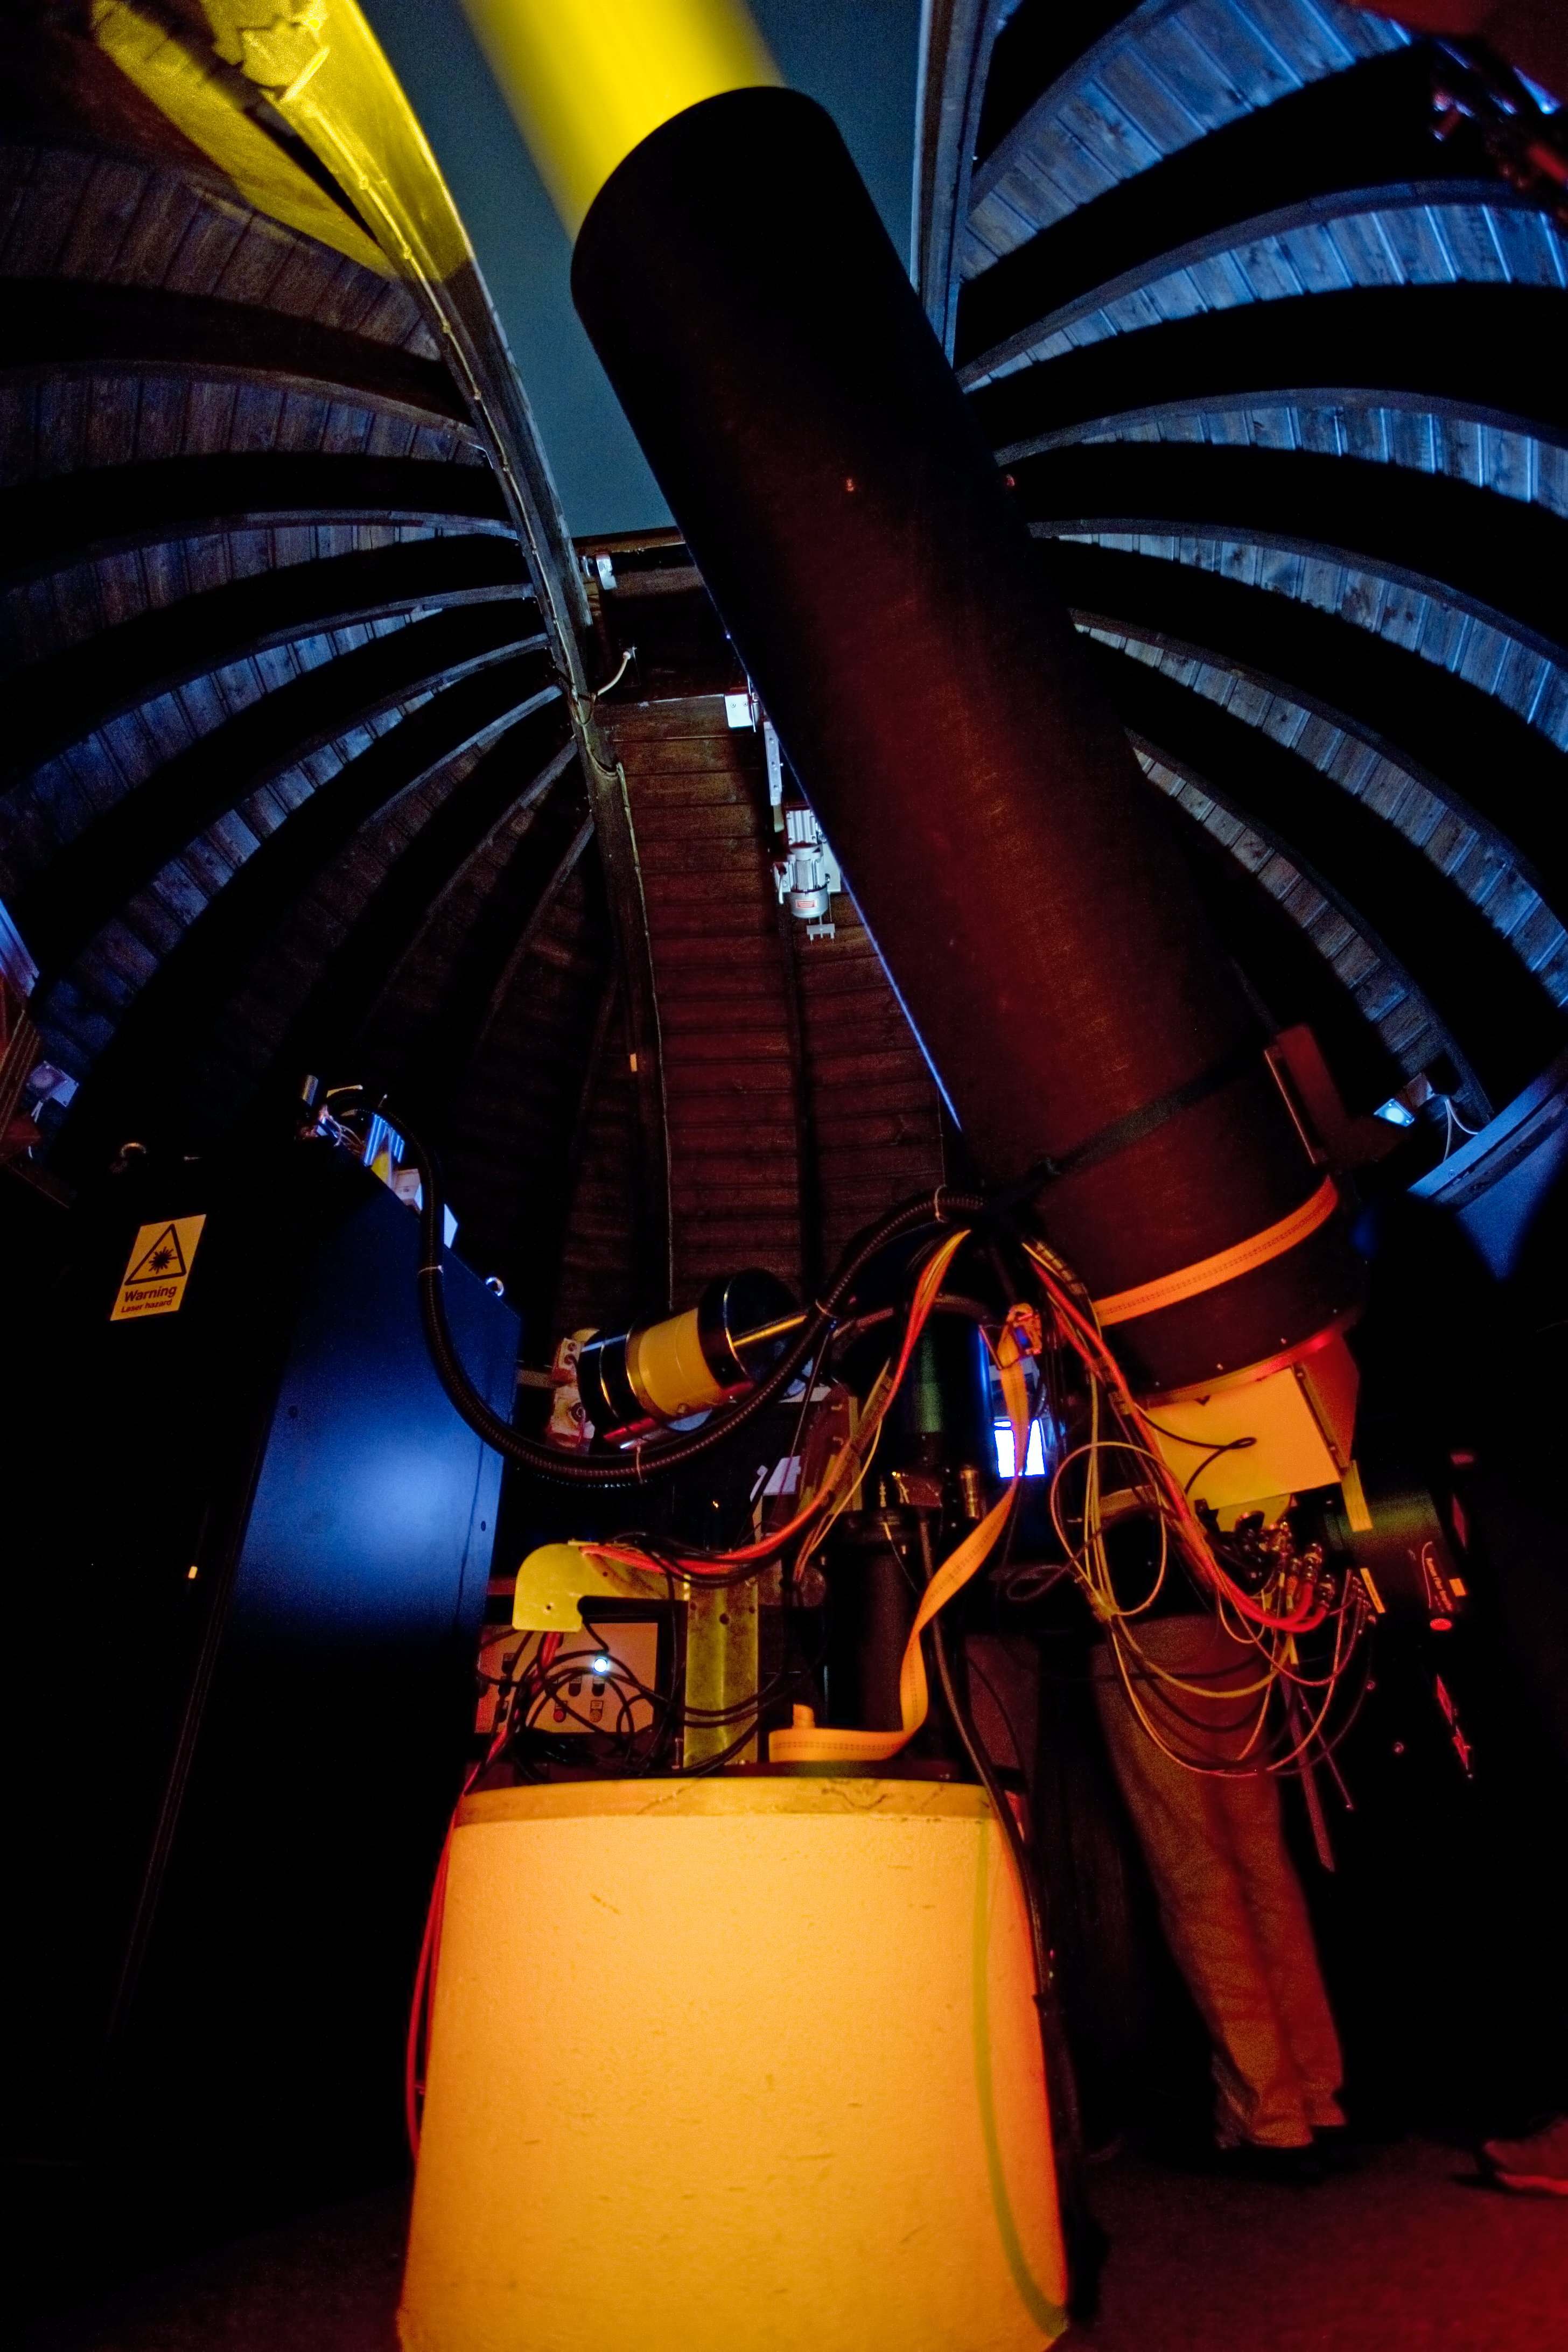

Laser Guide Star testing

ESO's new laser guide star being tested at the Allgau Observatory in Bavaria in the summer of 2011.

Credit: ESO